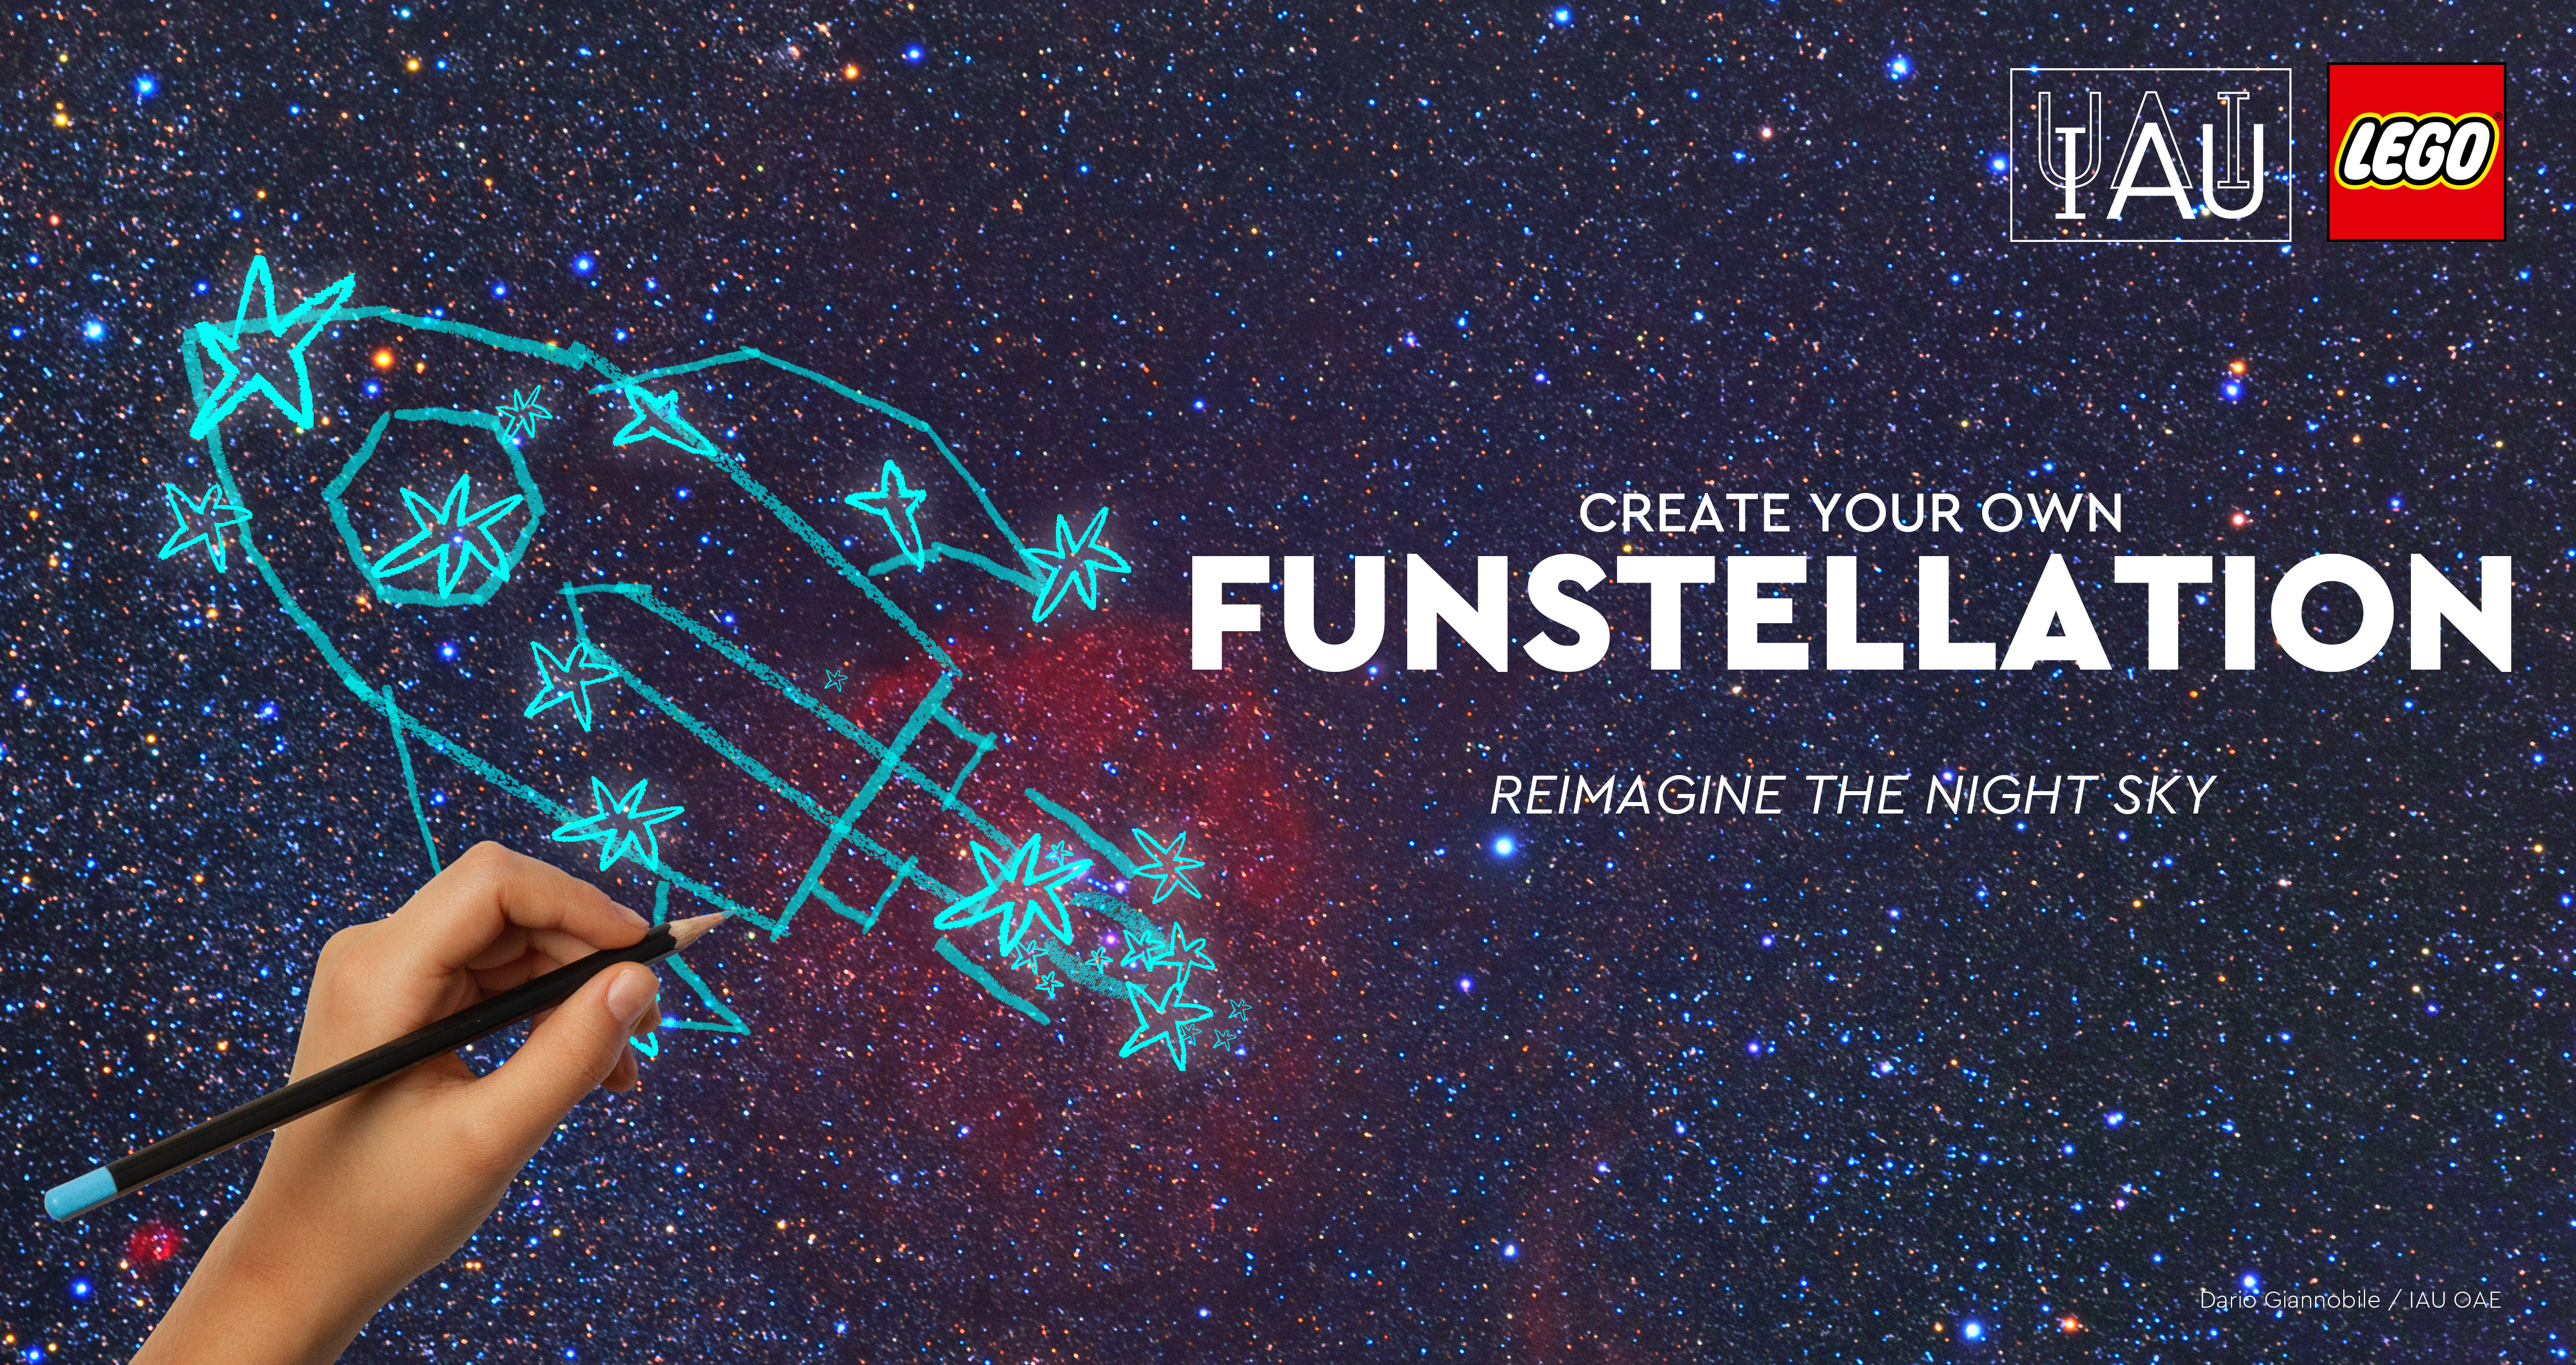

Funstellations

The International Astronomical Union (IAU) and LEGO Group joined forces with Funstellations to encourage kids all over the world to reimagine the night sky.

Credit: Dario Giannobile / IAU OAE